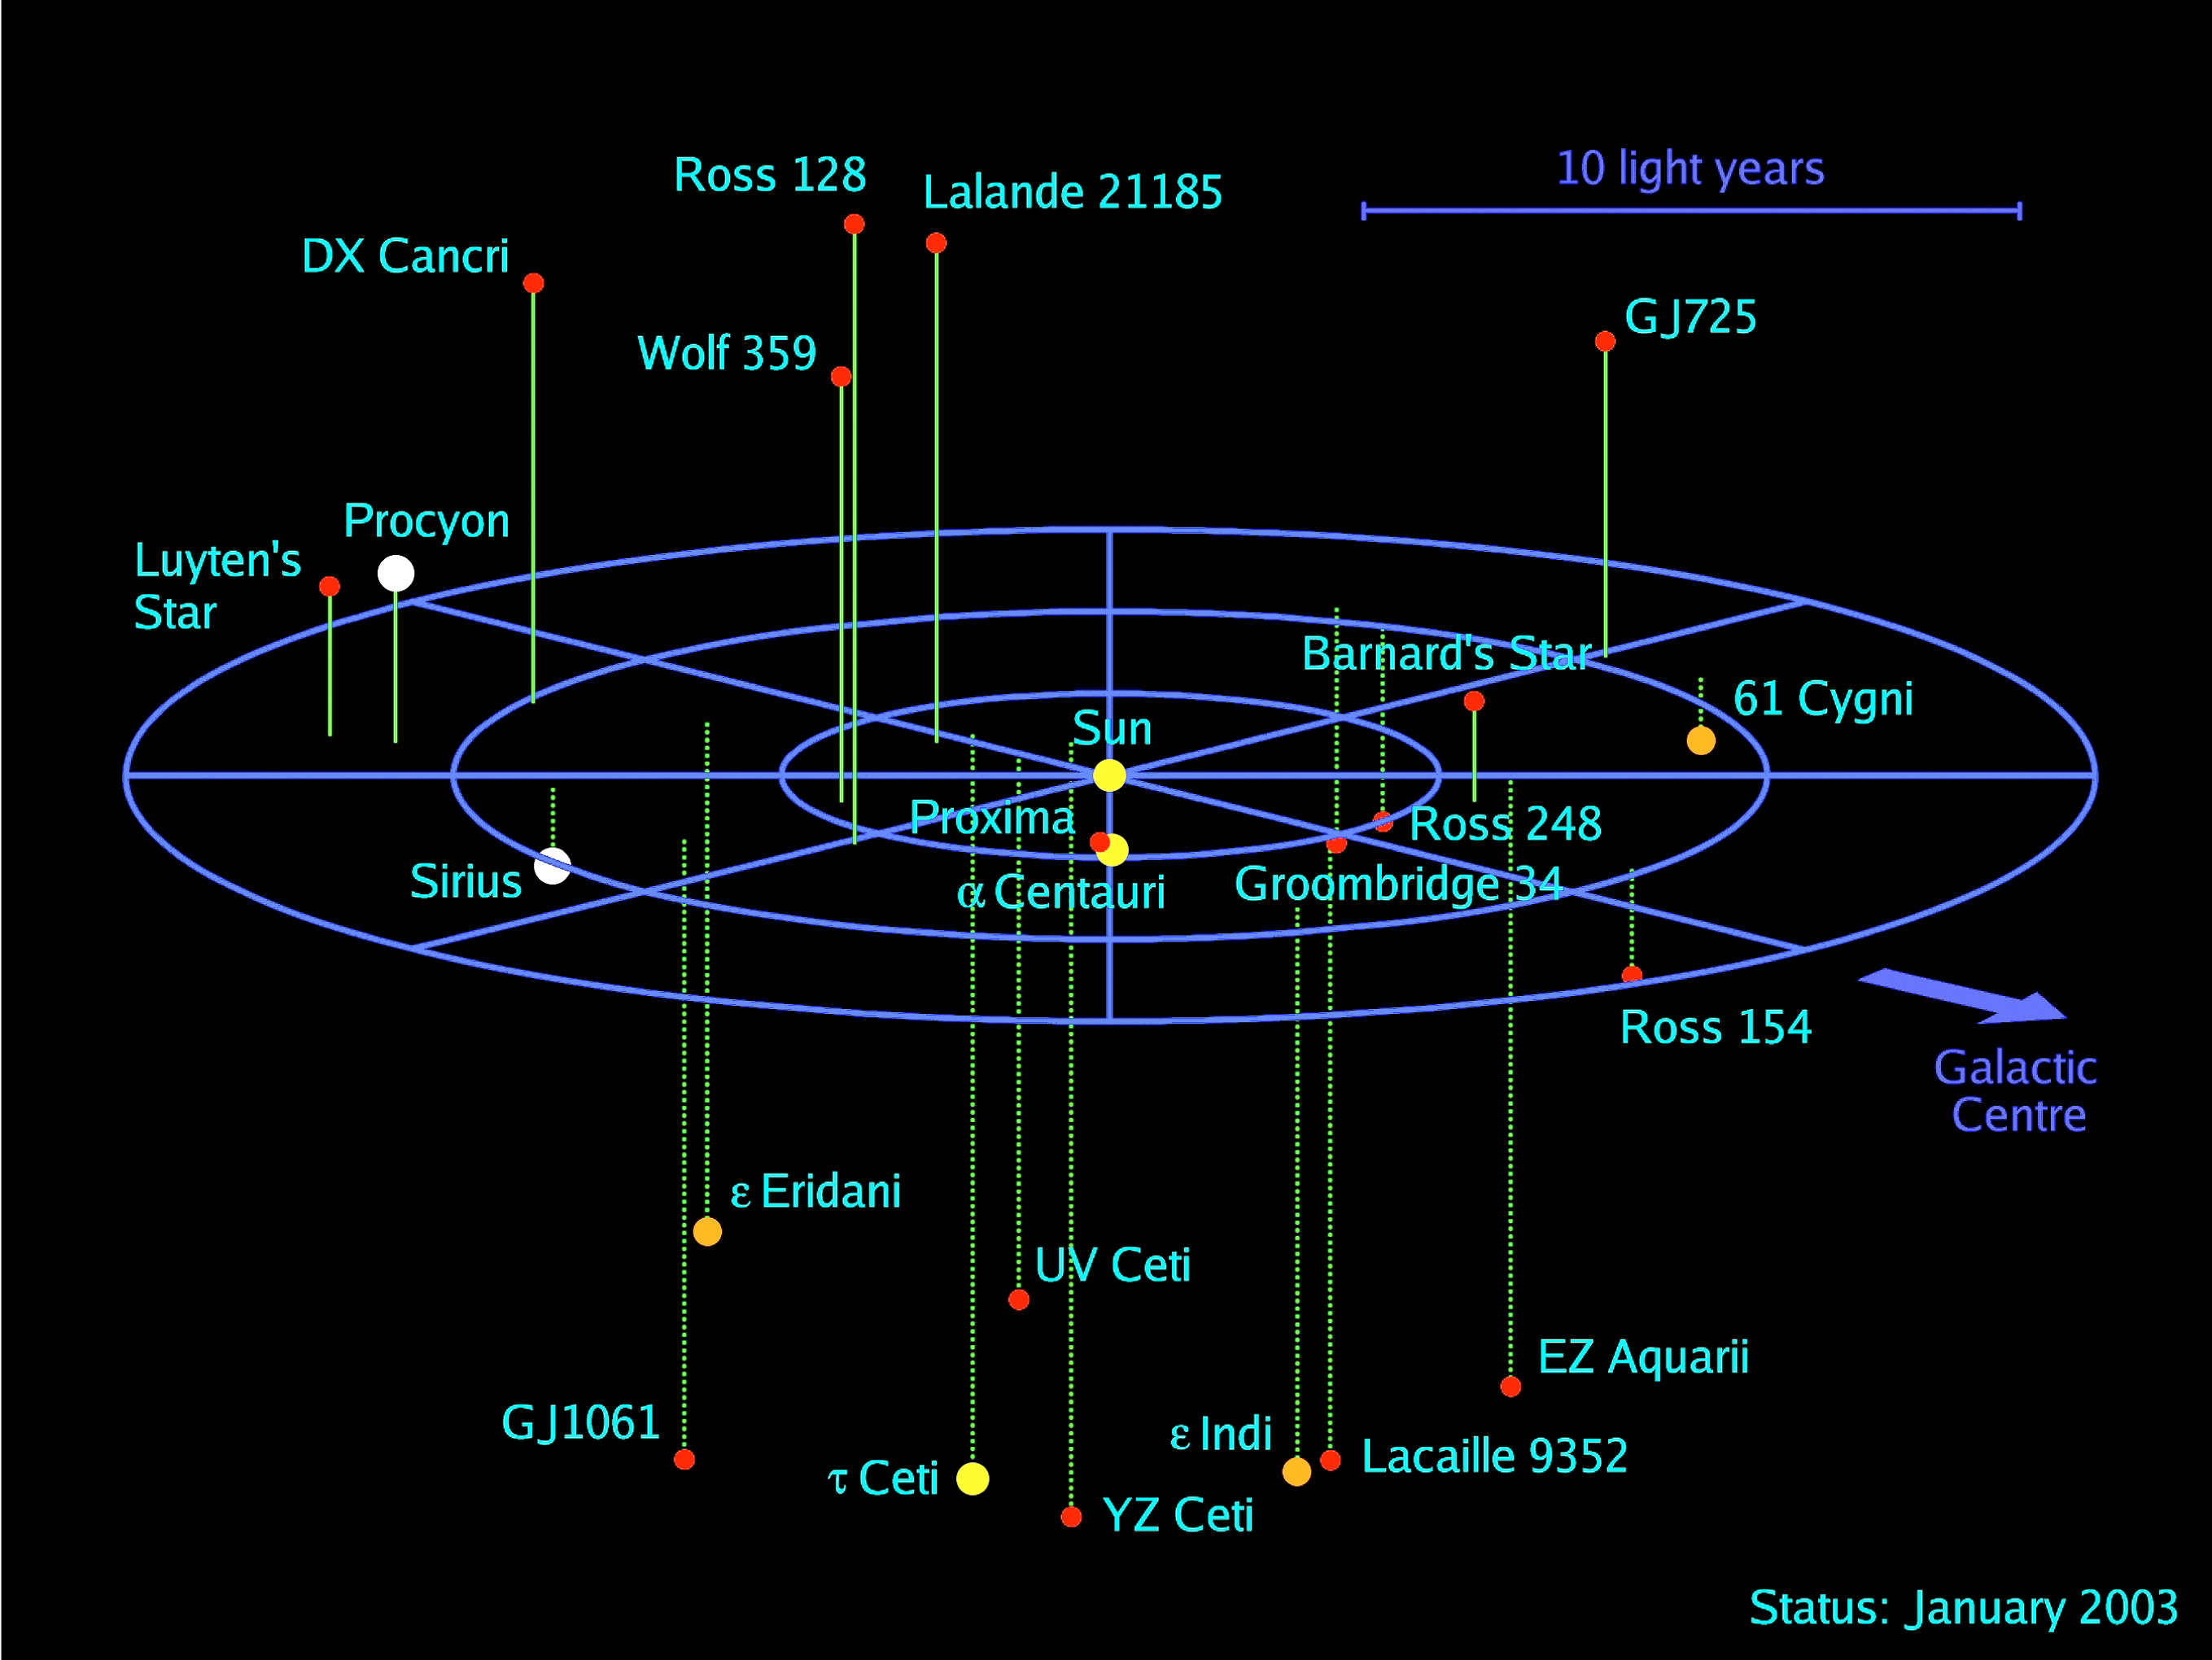

3D map of stellar systems in the solar neighbourhood

3D map of all known stellar systems in the solar neighbourhood within a radius of 12.5 light-years. The Sun is at the centre and the Epsilon Indi binary system with the brown dwarf Epsilon Indi B lies near the bottom. The colour is indicative of the temperature and the spectral class — white stars are (main-sequence) A and F dwarfs; yellow stars like the Sun are G dwarfs; orange stars are K dwarfs; and red stars are M dwarfs, by far the most common type of star in the solar neighbourhood. The blue axes are oriented along the galactic coordinate system, and the radii of the rings are 5, 10, and 15 light-years, respectively.

Credit: ESO/R.-D.Scholz et al. (AIP)